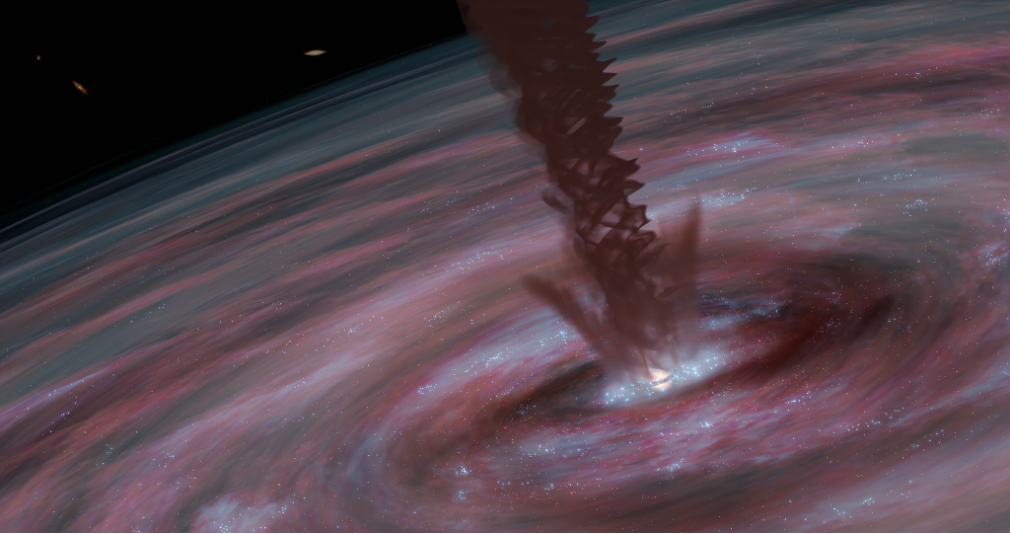

A spiraling wind helps the supermassive black hole in galaxy ESO320-G030 grow

Assisted by magnetic fields, a spiraling wind helps the supermassive black hole in galaxy ESO320-G030 grow. In this illustration, the core of the galaxy is dominated by a rotating wind of dense gas leading outwards from the (hidden) supermassive black hole at the galaxy’s center. The motions of the gas, traced by light from molecules of hydrogen cyanide, have been measured with the Atacama Large Millimeter/submillimeter Array.

Credit: M. D. Gorski/Aaron M. Geller, Northwestern University, CIERA, the Center for Interdisciplinary Exploration and Research in Astrophysics